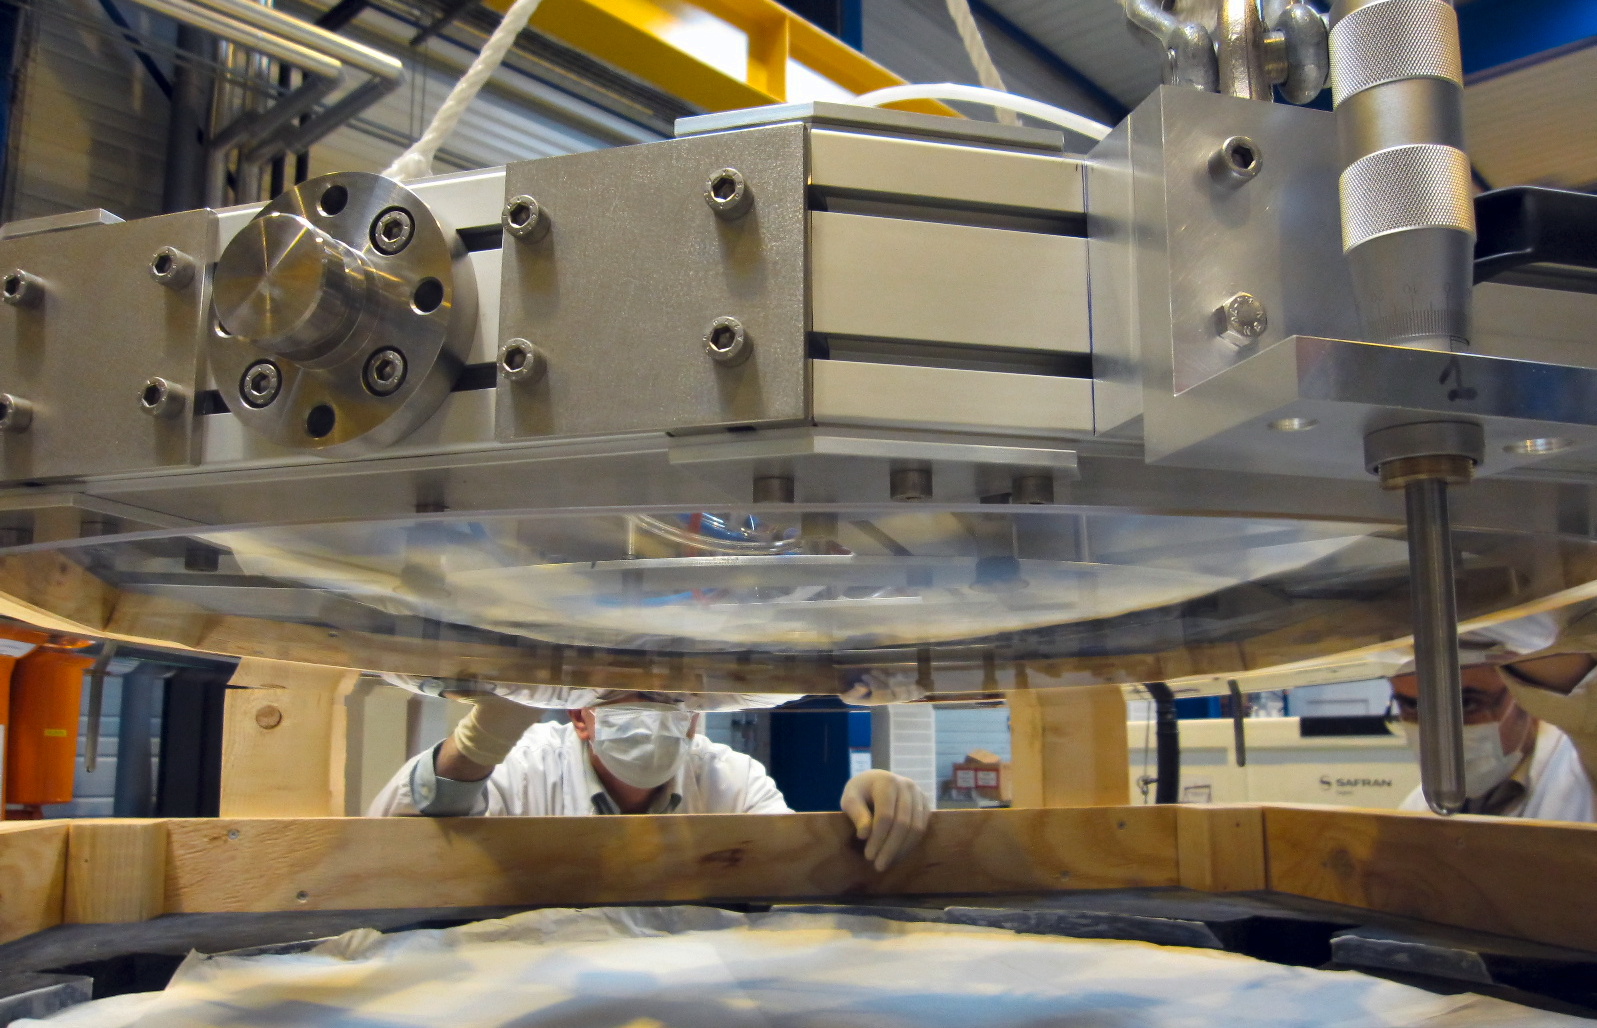

Thin shell mirror for ESO’s Very Large Telescope Adaptive Optics Facility

A remarkable thin-shell mirror created by SAGEM (France) for the Very Large Telescope Adaptive Optics Facility is seen hanging under a special support system. The shell is 1120 millimetres across but just 2 millimetres thick, making it much thinner than most glass windows. The mirror has to be thin enough to act almost like a flexible film. When installed in the telescope the shape of its reflective surface will be constantly changed by tiny amounts to correct for the blurring effects of the Earth’s atmosphere and create much sharper images.

Credit: SAGEM/ESO